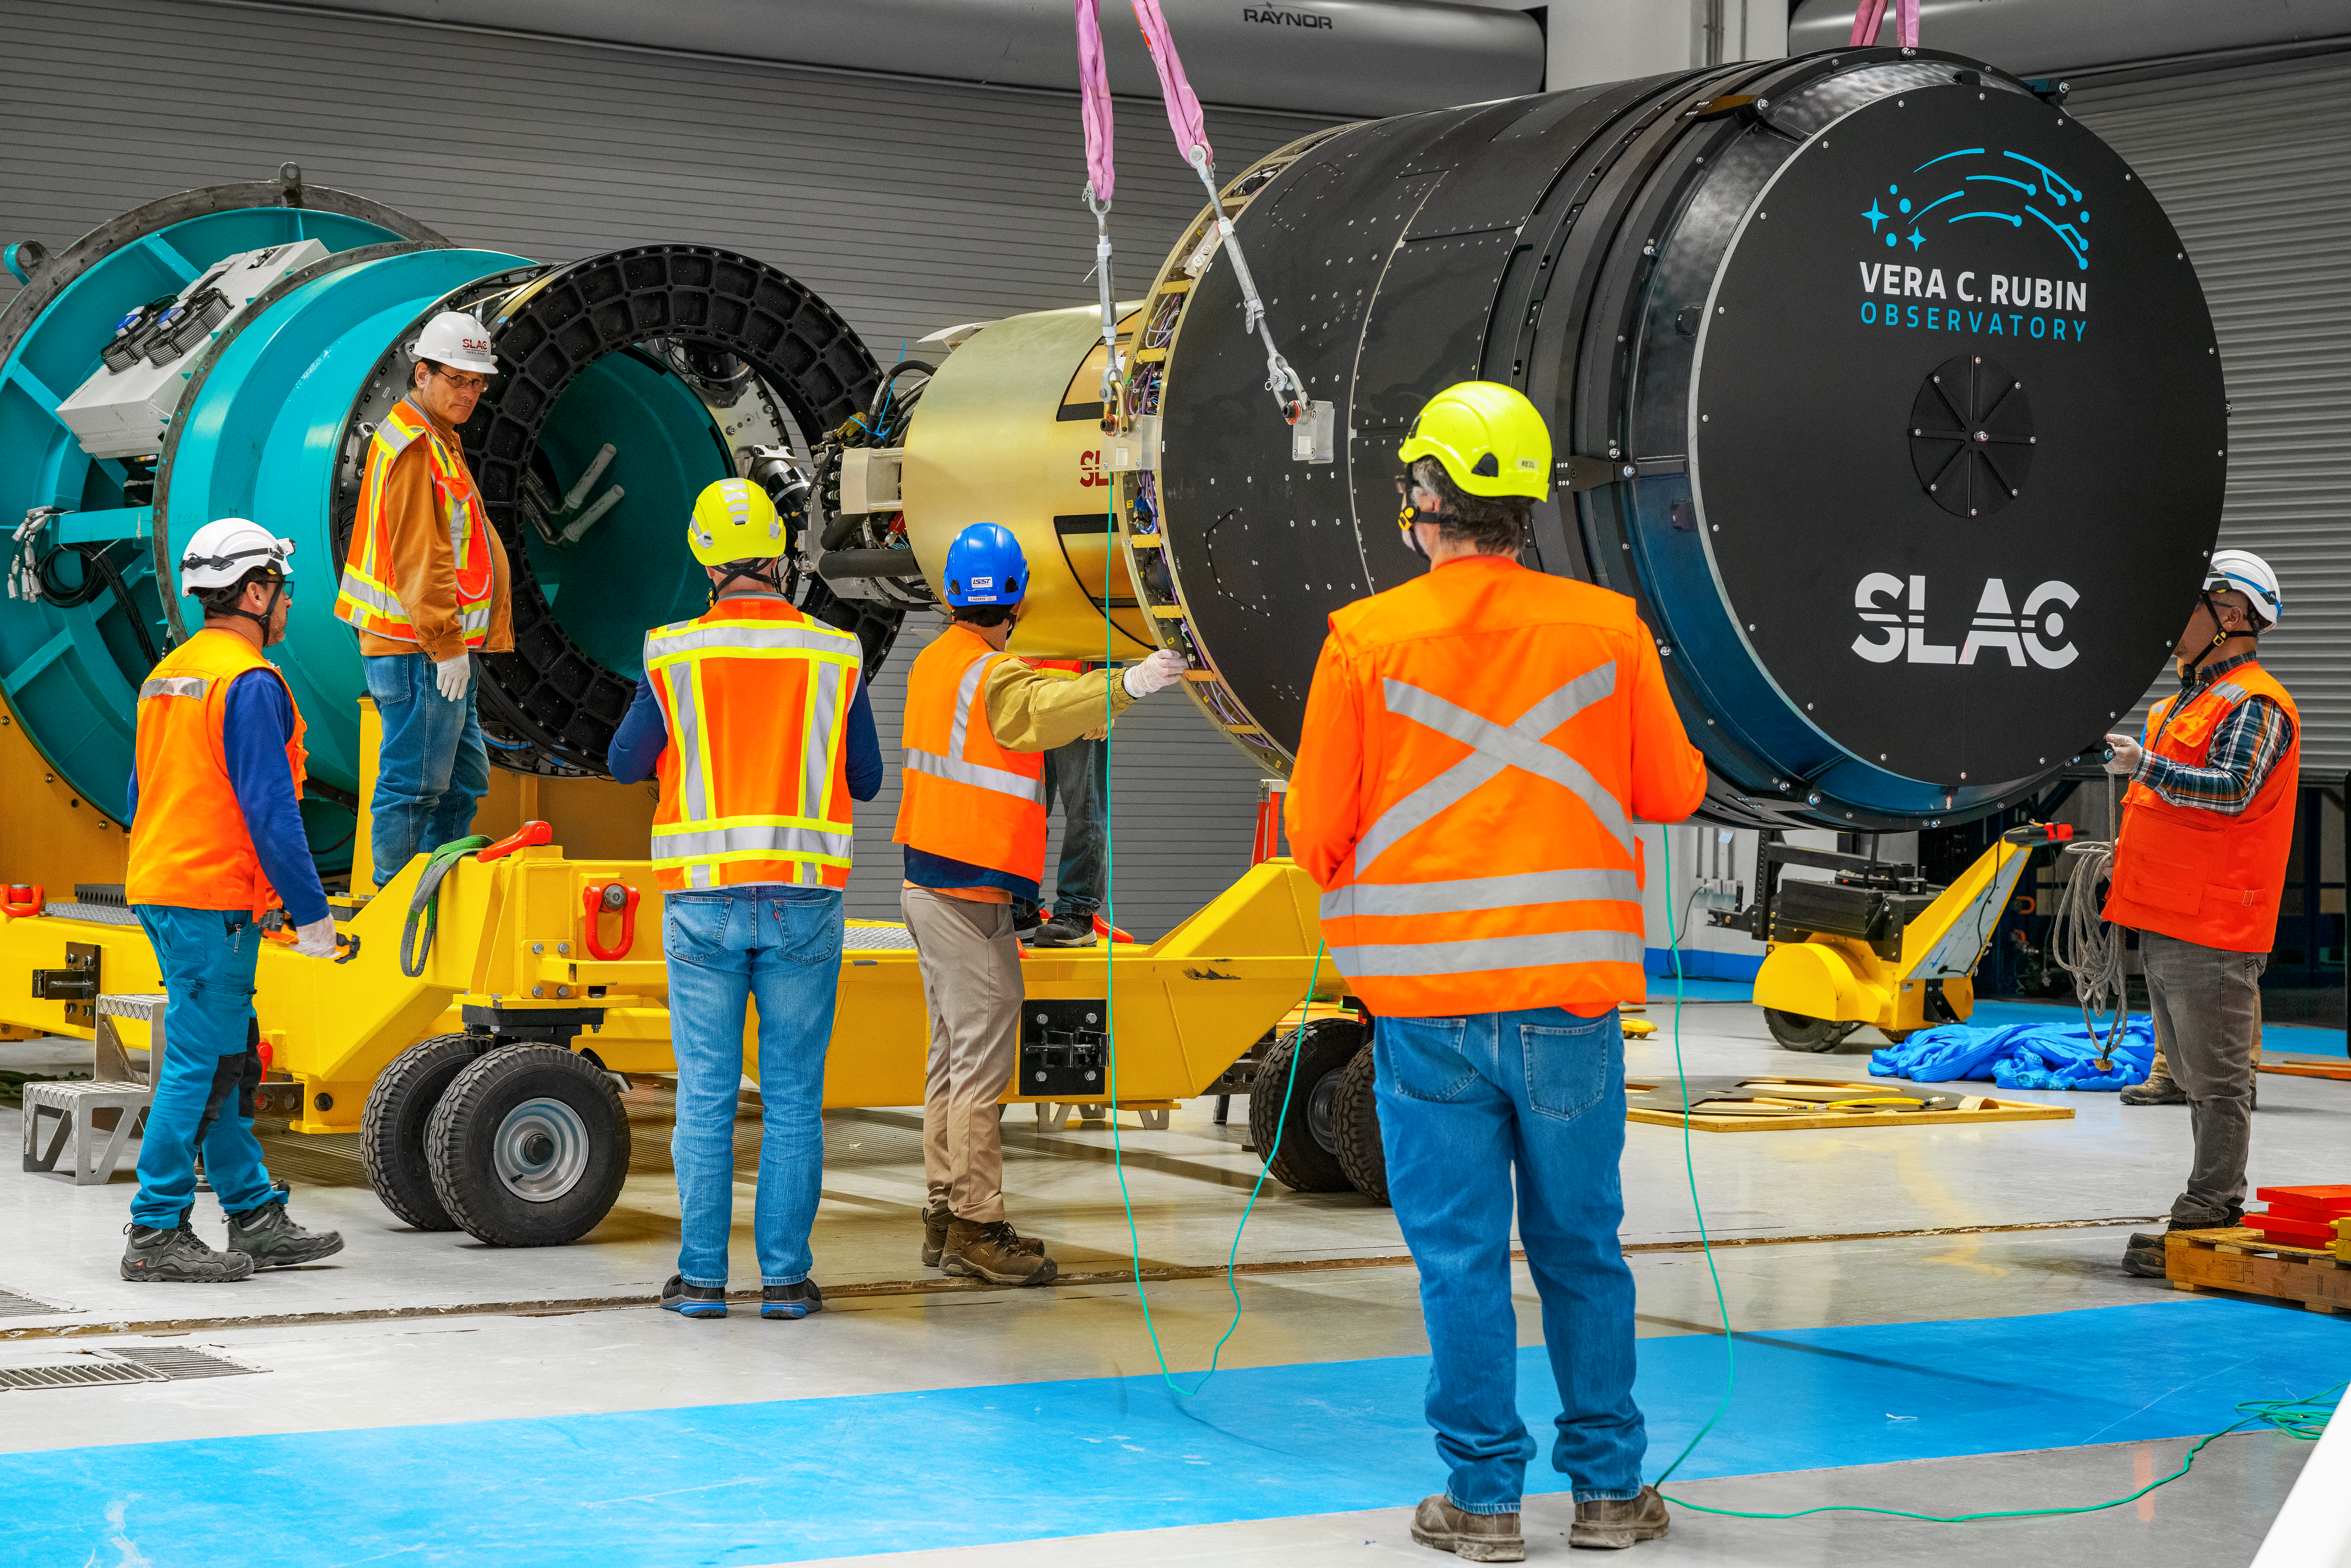

LSST Camera Move

The LSST Camera was moved from the summit clean room and attached to the camera rotator for the first time in February 2025 at NSF–DOE Vera C. Rubin Observatory.

Credit: RubinObs/NOIRLab/SLAC/NSF/DOE/AURA/B. Quint